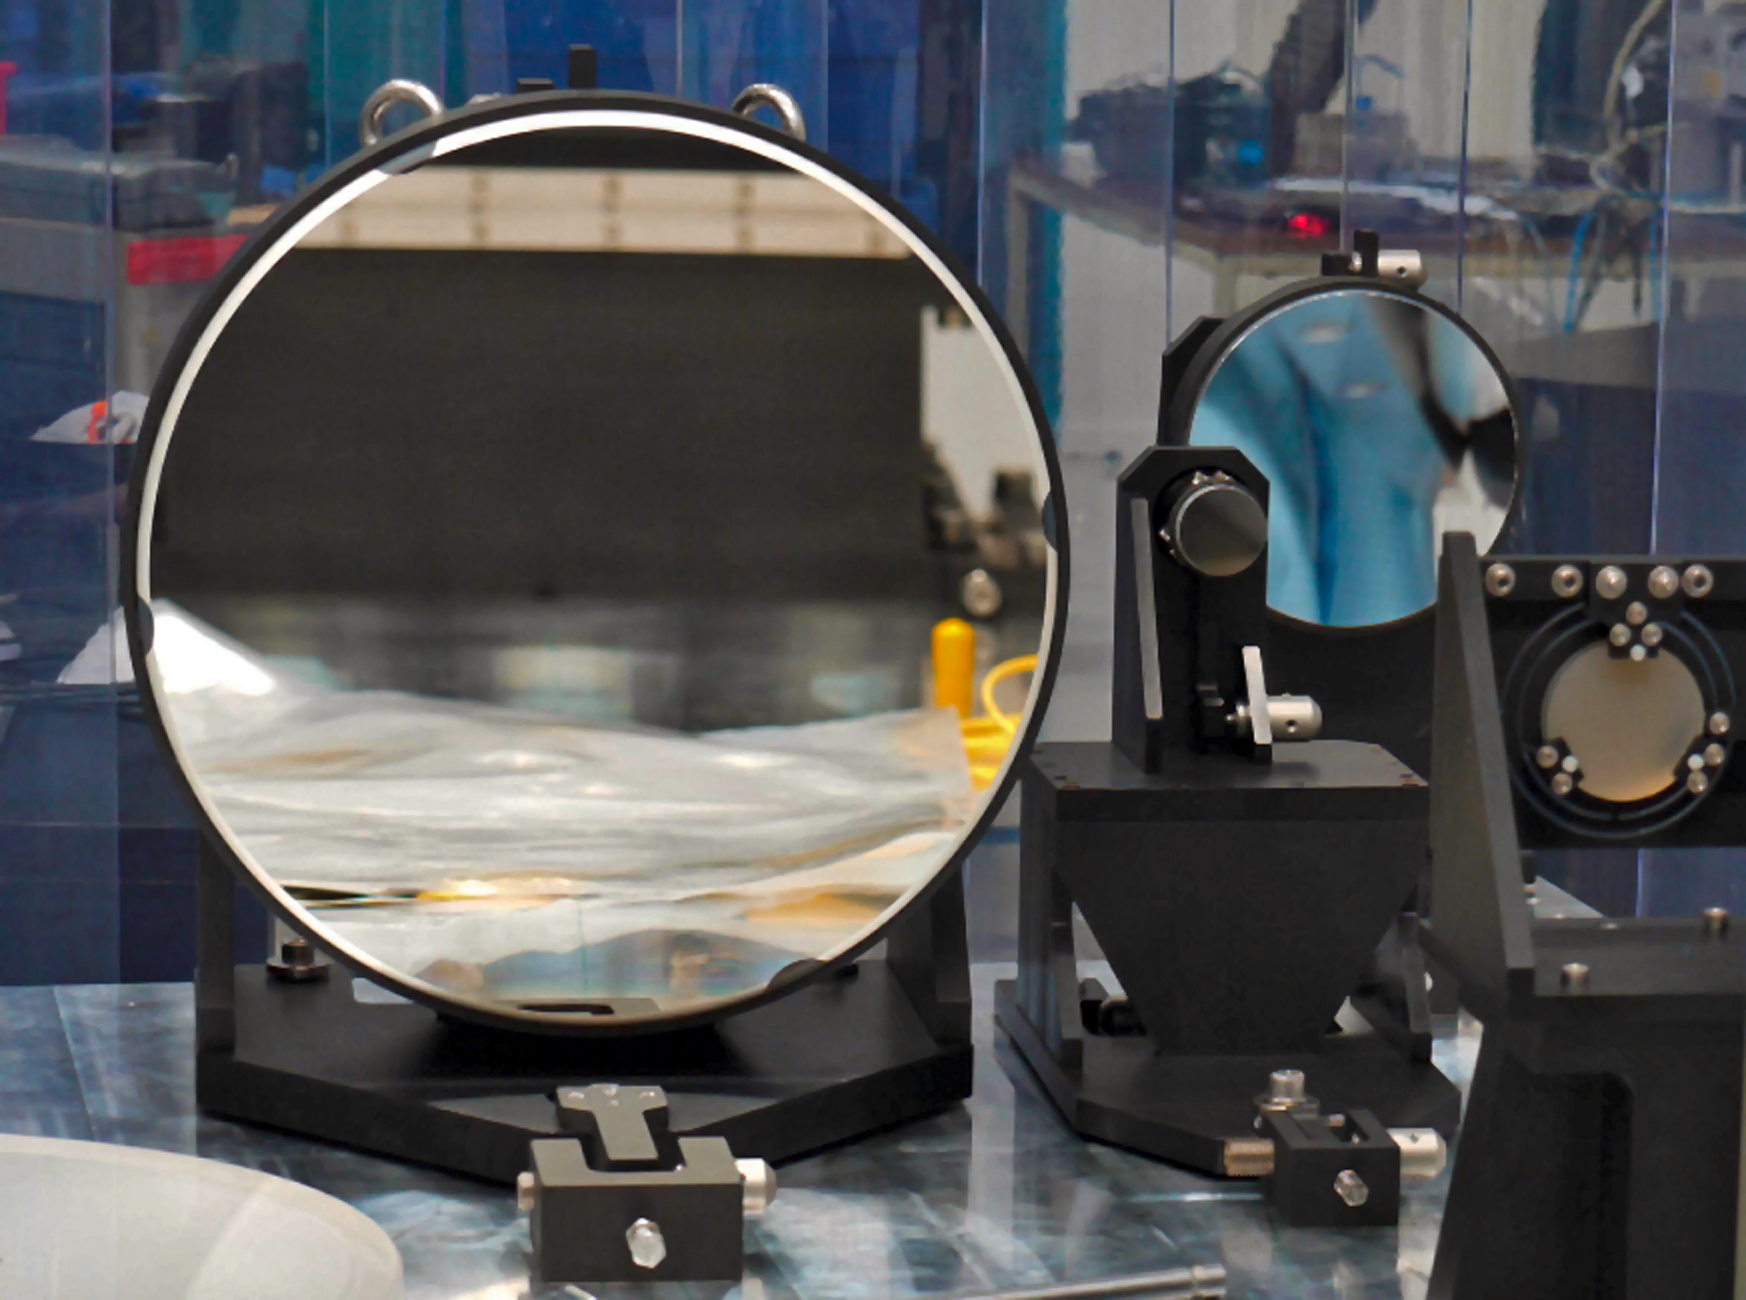

Superb new mirrors bring exoplanet discoveries nearer

The three high quality toric mirrors for SPHERE, one of the second generation of new instruments on ESO’s VLT. These mirrors were polished under stress using active optics techniques at the Laboratoire d’Astrophysique de Marseille (LAM) in France and form part of the powerful extreme adaptive optics system that will help SPHERE to image Jupiter-sized exoplanets orbiting nearby stars directly. One mirror appears at the back and is 133 millimetres in diameter, the second is very small, only 40 millimetres across, and appears to the left of the first, while the large third mirror is 400 millimetres in diameter and appears in the foreground.

Credit: ESO/LAM/CNRS